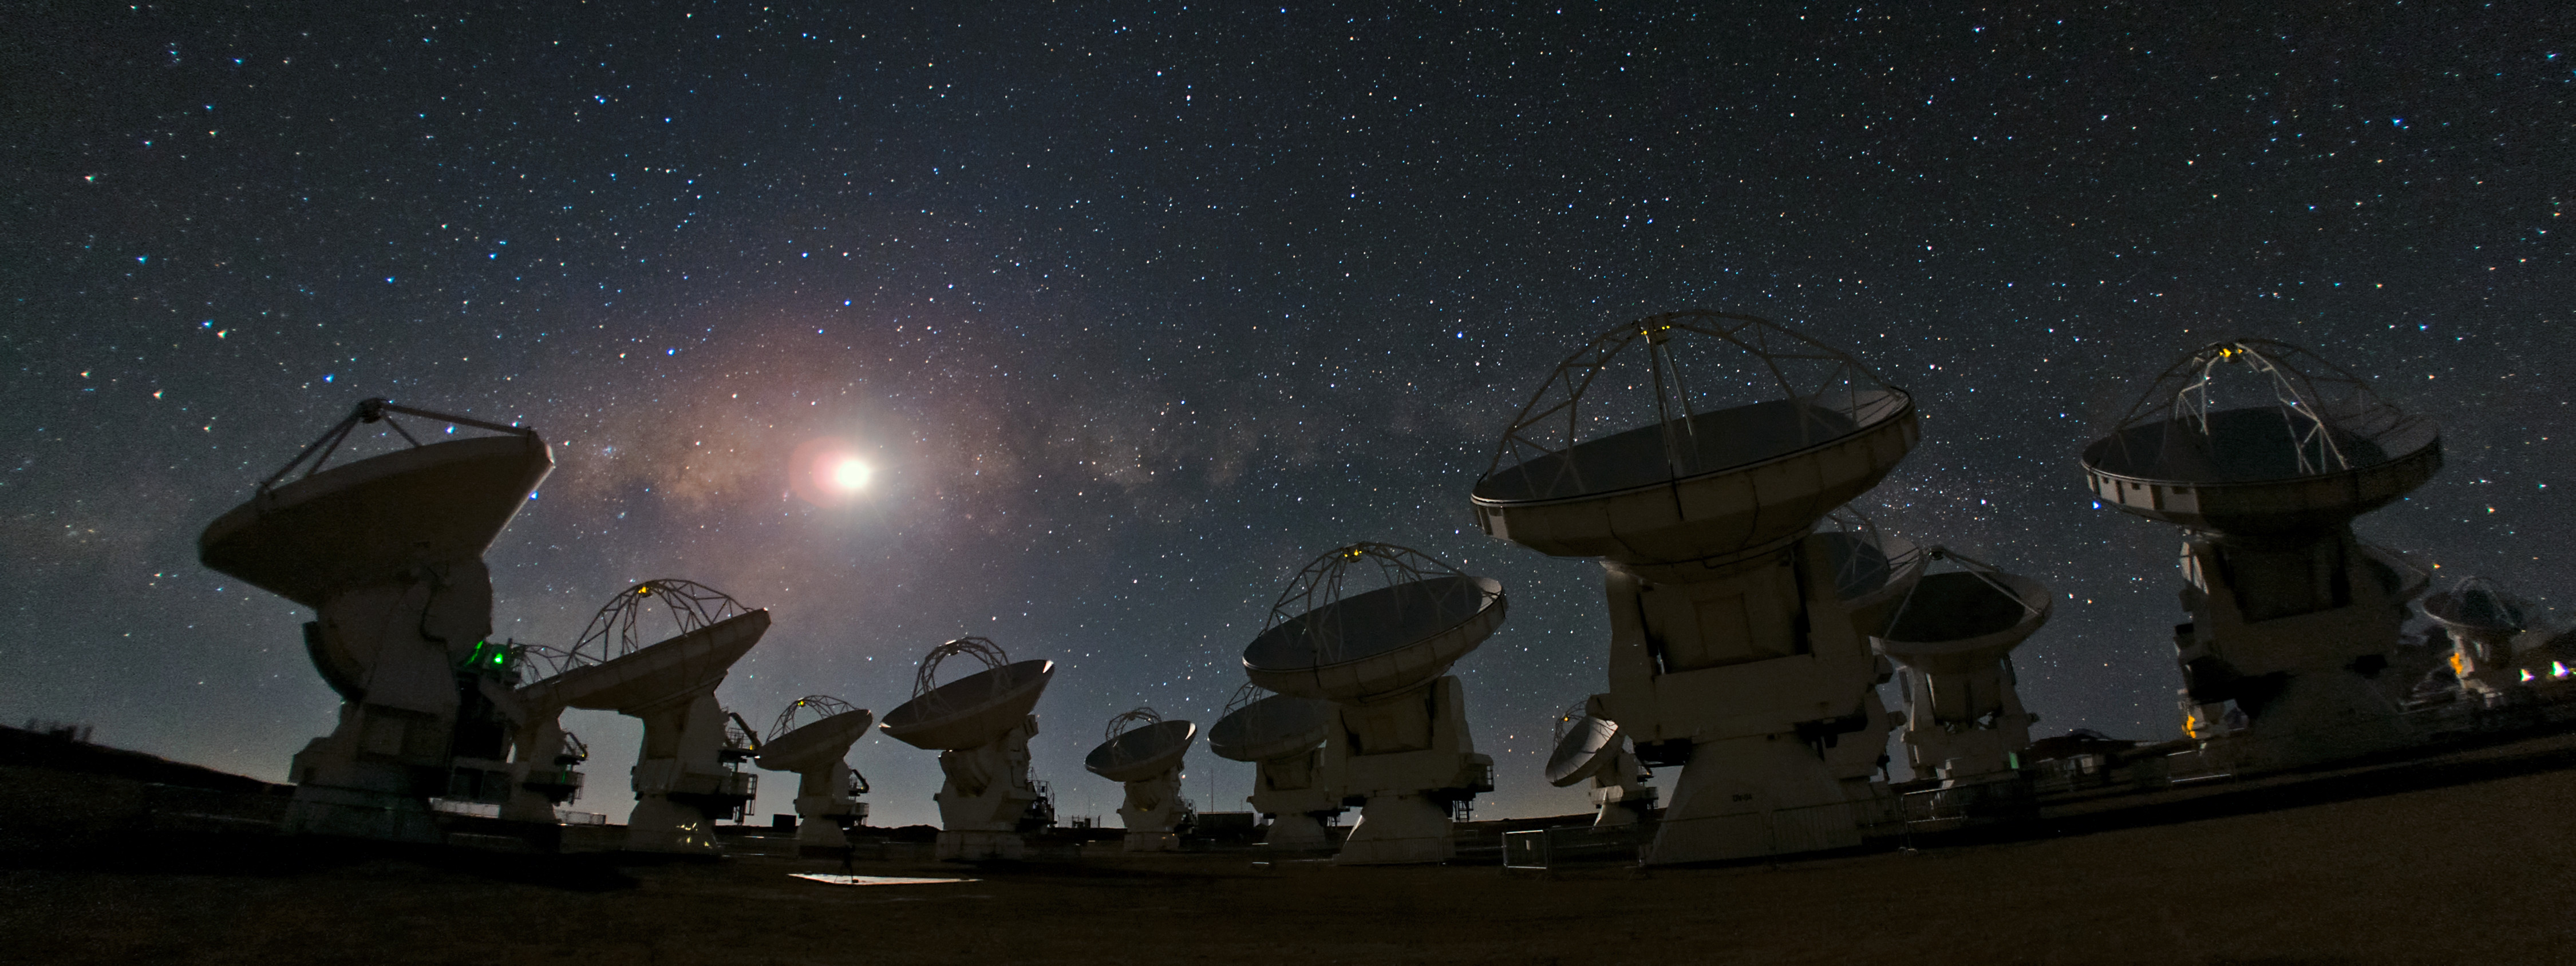

ALMA and a starry night — a joy to behold

A crystal-clear sky on any night is always a joy to behold.

Credit: B. Tafreshi (ESO)